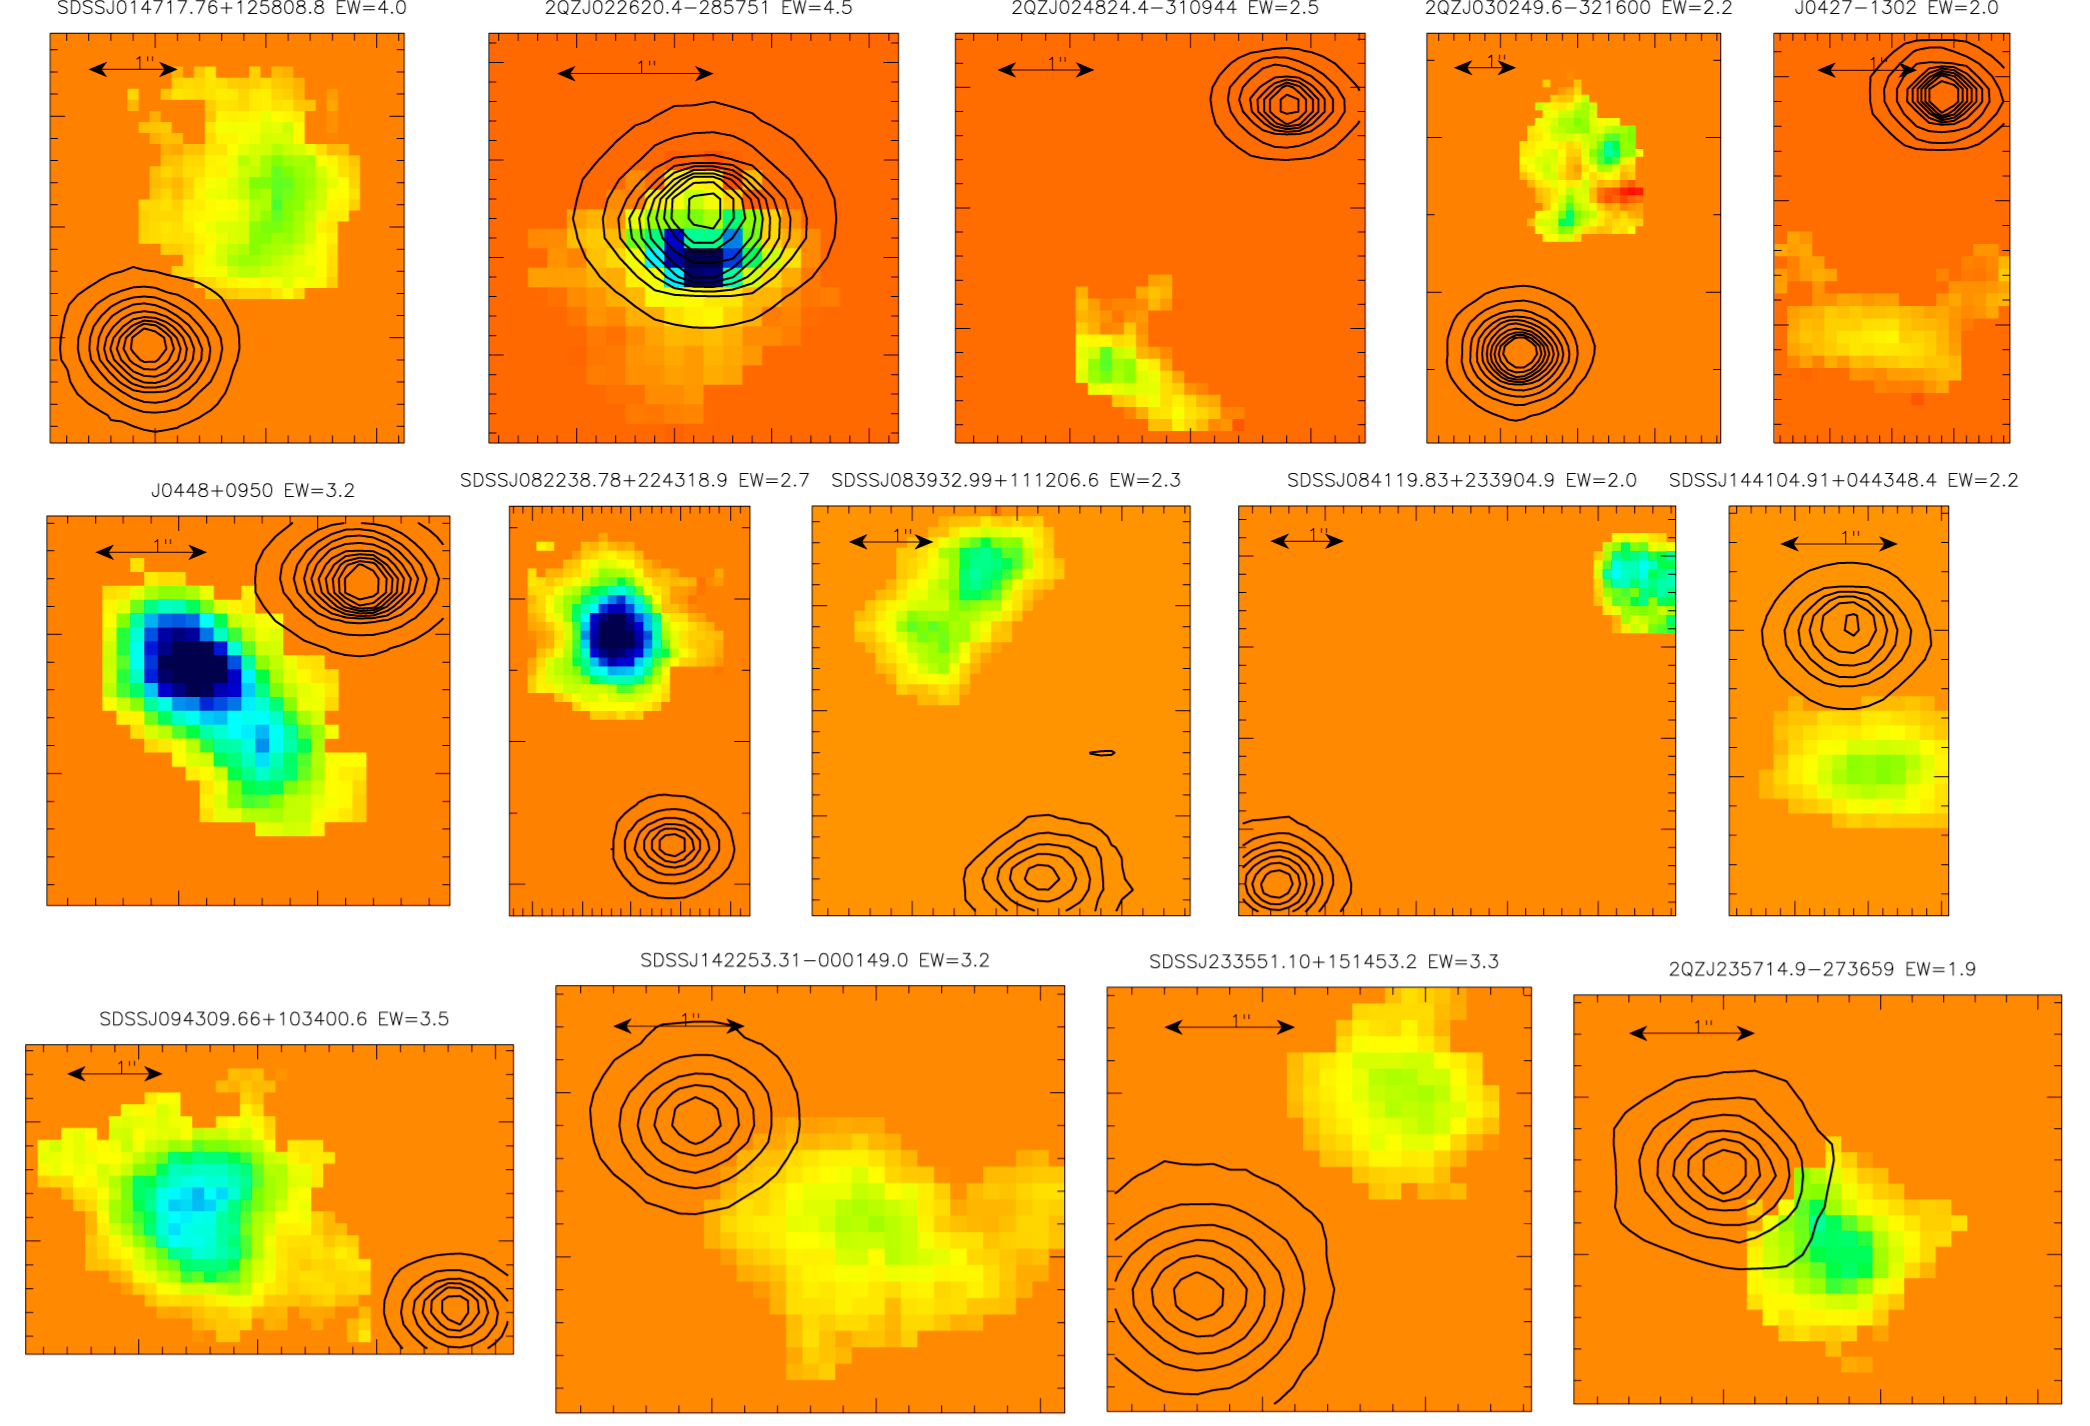

Newly found galaxies (SINFONI/VLT)

Images of the region around 14 quasars where a previously hidden galaxy was detected via its hydrogen emission using the SINFONI instrument on ESO's Very Large Telescope. The contours show the quasars, while the arrow represents 1 arcsecond (~ 26 000 light-years at the distance of these galaxies, which is roughly 7 700 million light-years). North is up, East is left, and the colour-coding reflects the relative hydrogen fluxes of the sources.

Credit: ESO